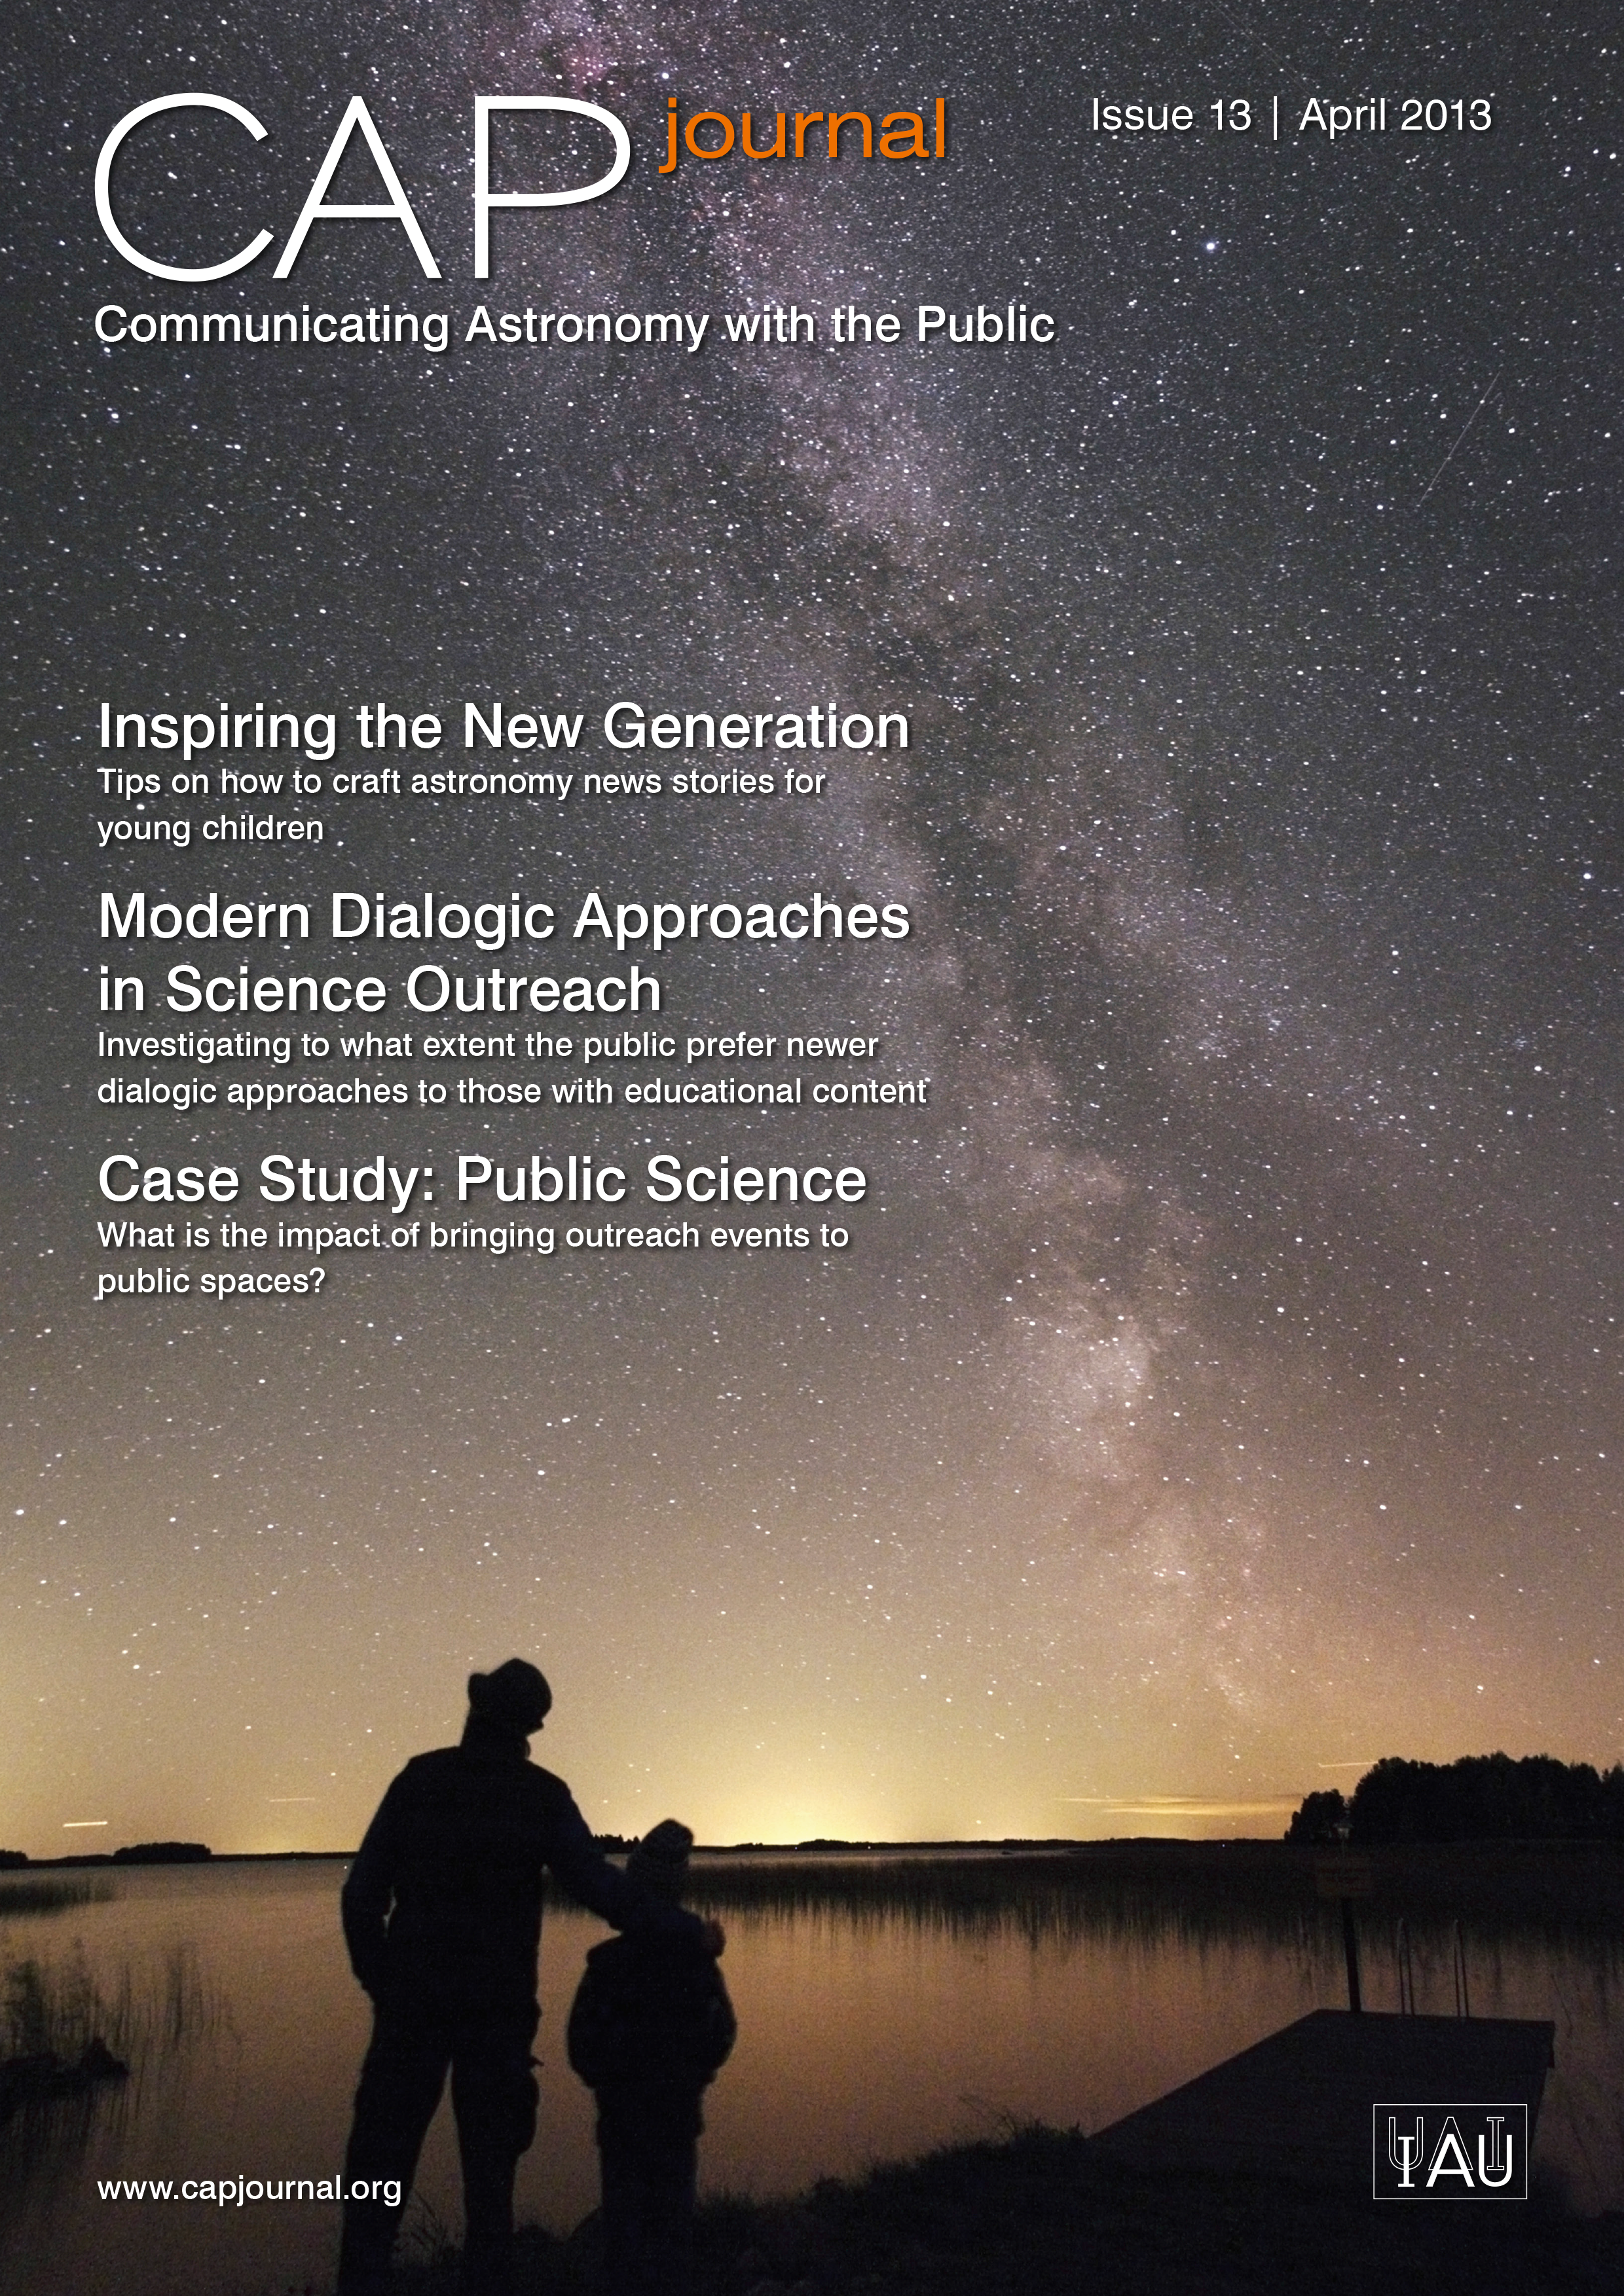

Cover of CAPjournal issue 13

The CAPjournal is a free peer-reviewed journal for astronomy communicators, online and in print. To subscribe to the print or online version please go here: http://www.capjournal.org/subscription.php.
This issue in PDF format is available on: http://www.capjournal.org/issues/13/

More information is available in the ESO announcement ann13034.

Credit: ESO